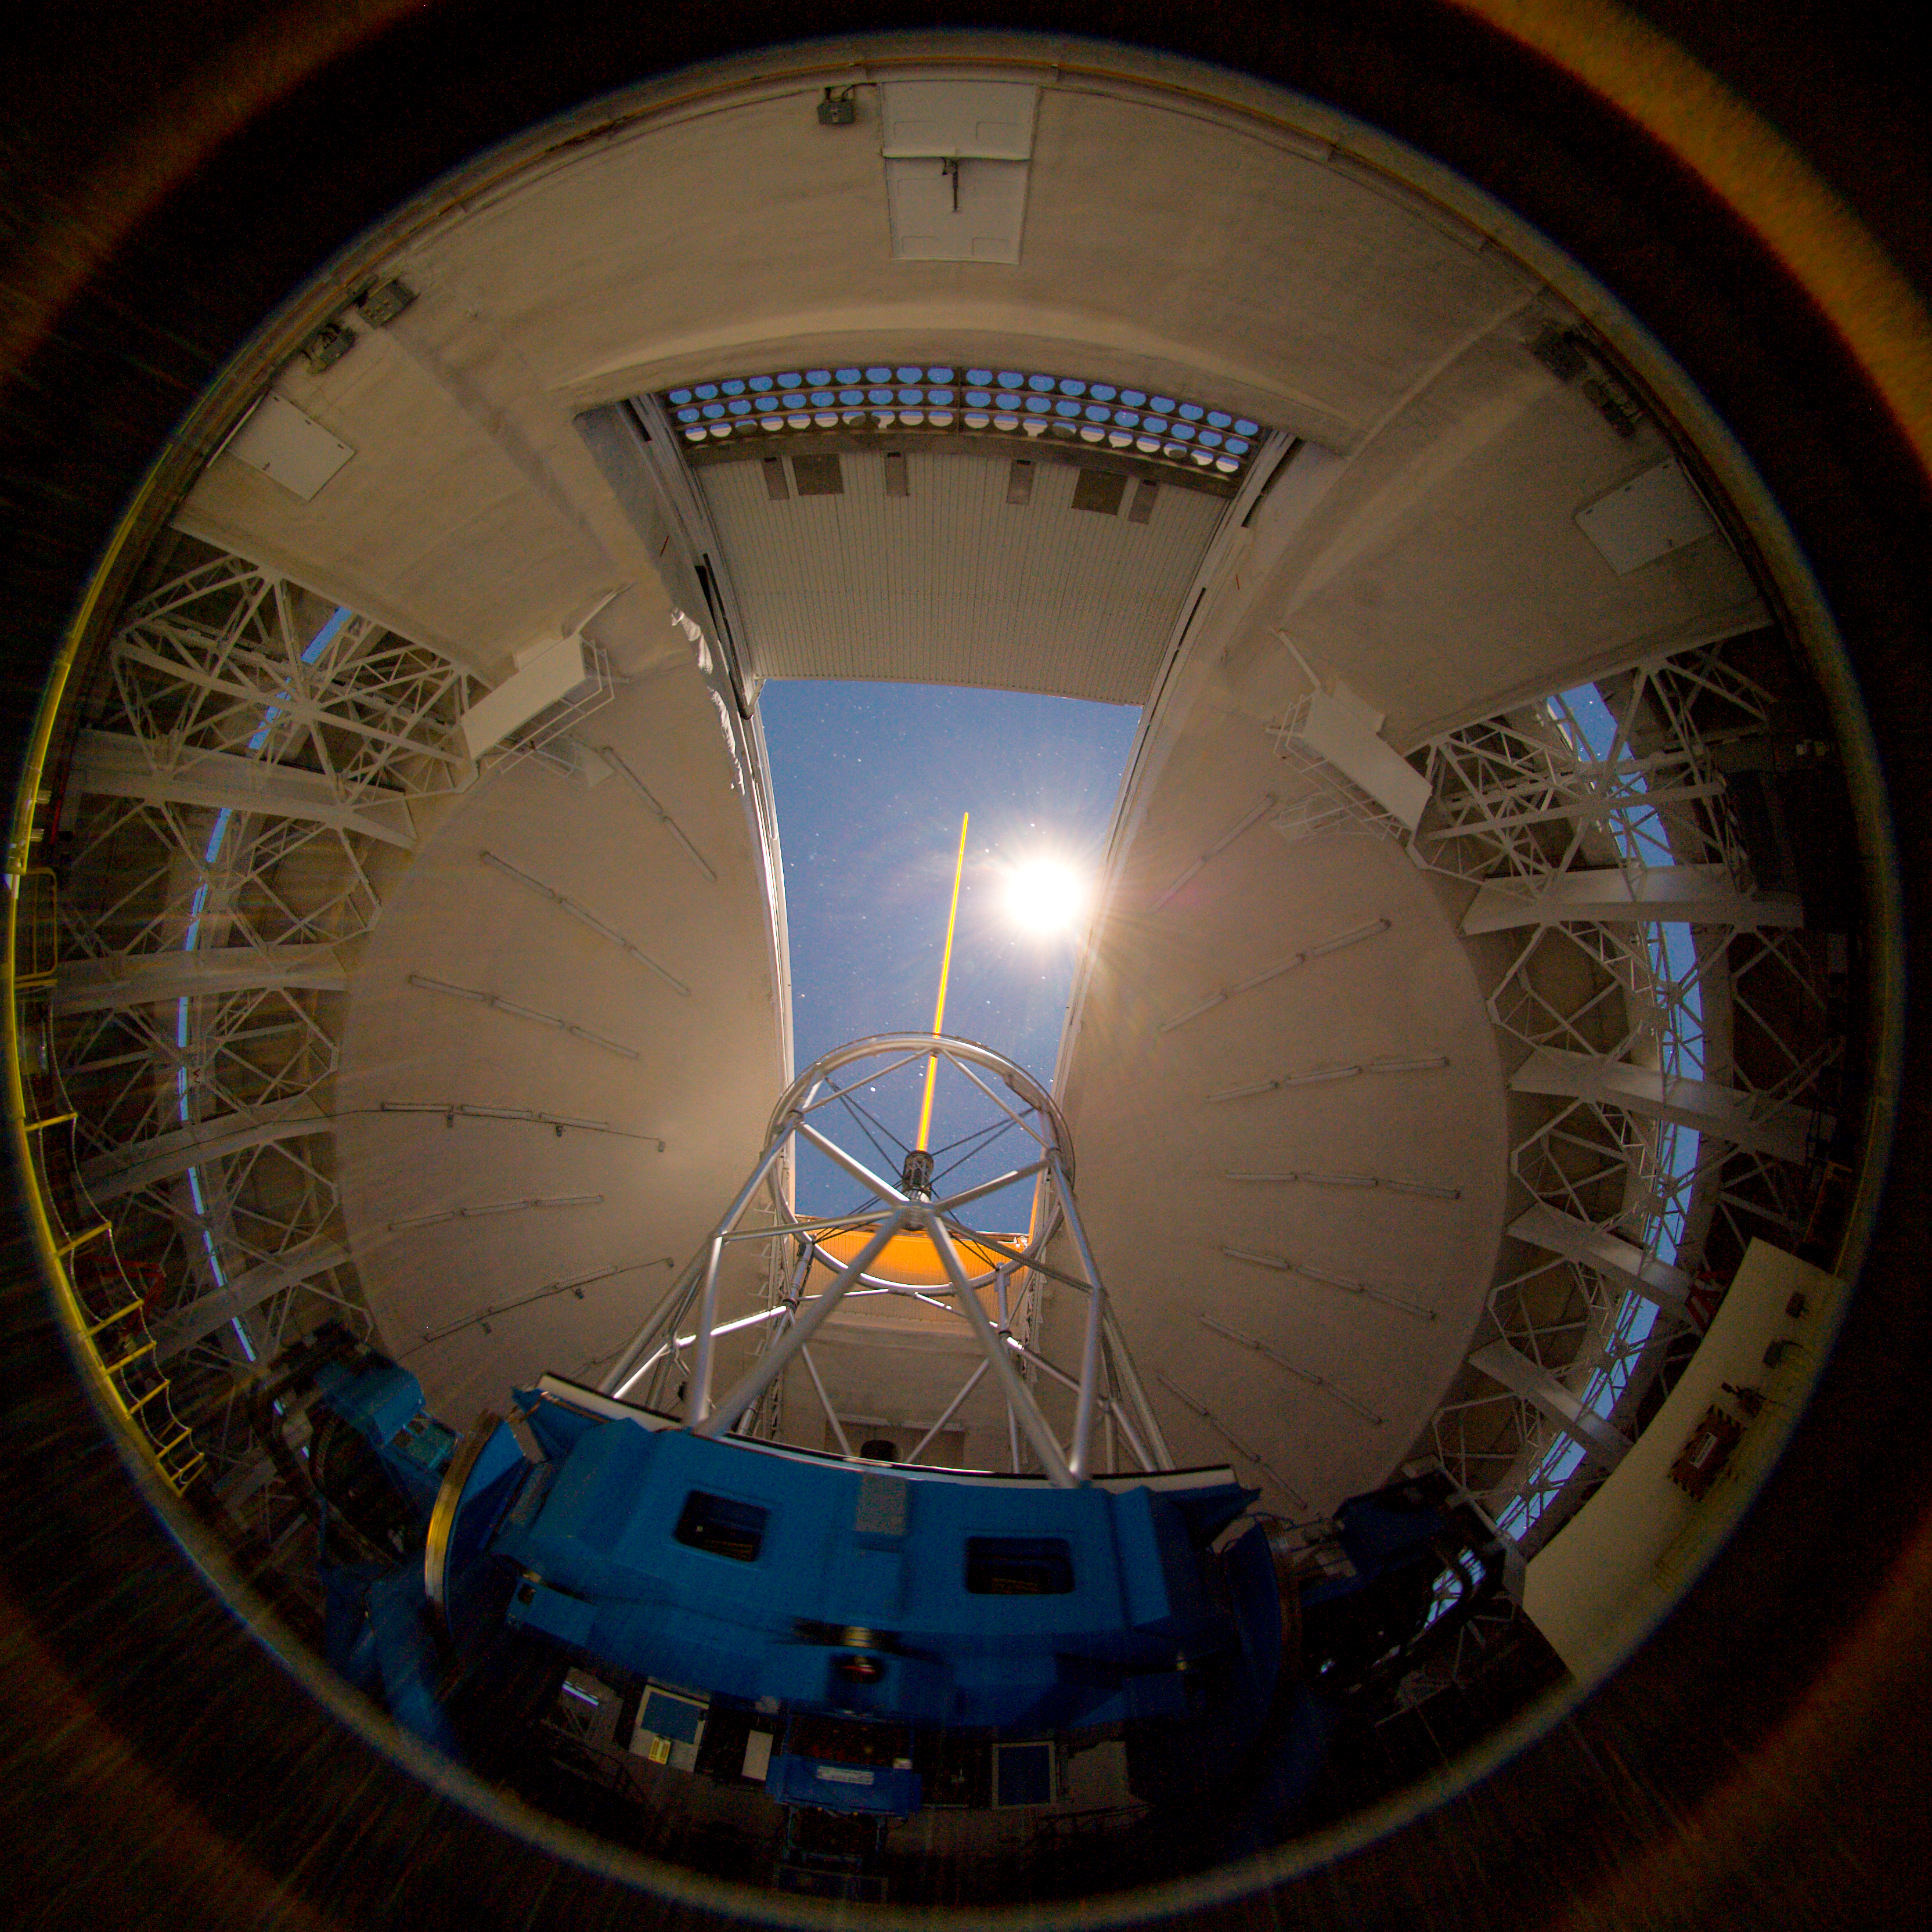

Gemini North by moonlight

Moonlight shines through the observing slit as the Gemini laser guide star propagates on the sky.

Credit: International Gemini Observatory/NOIRLab/NSF/AURA